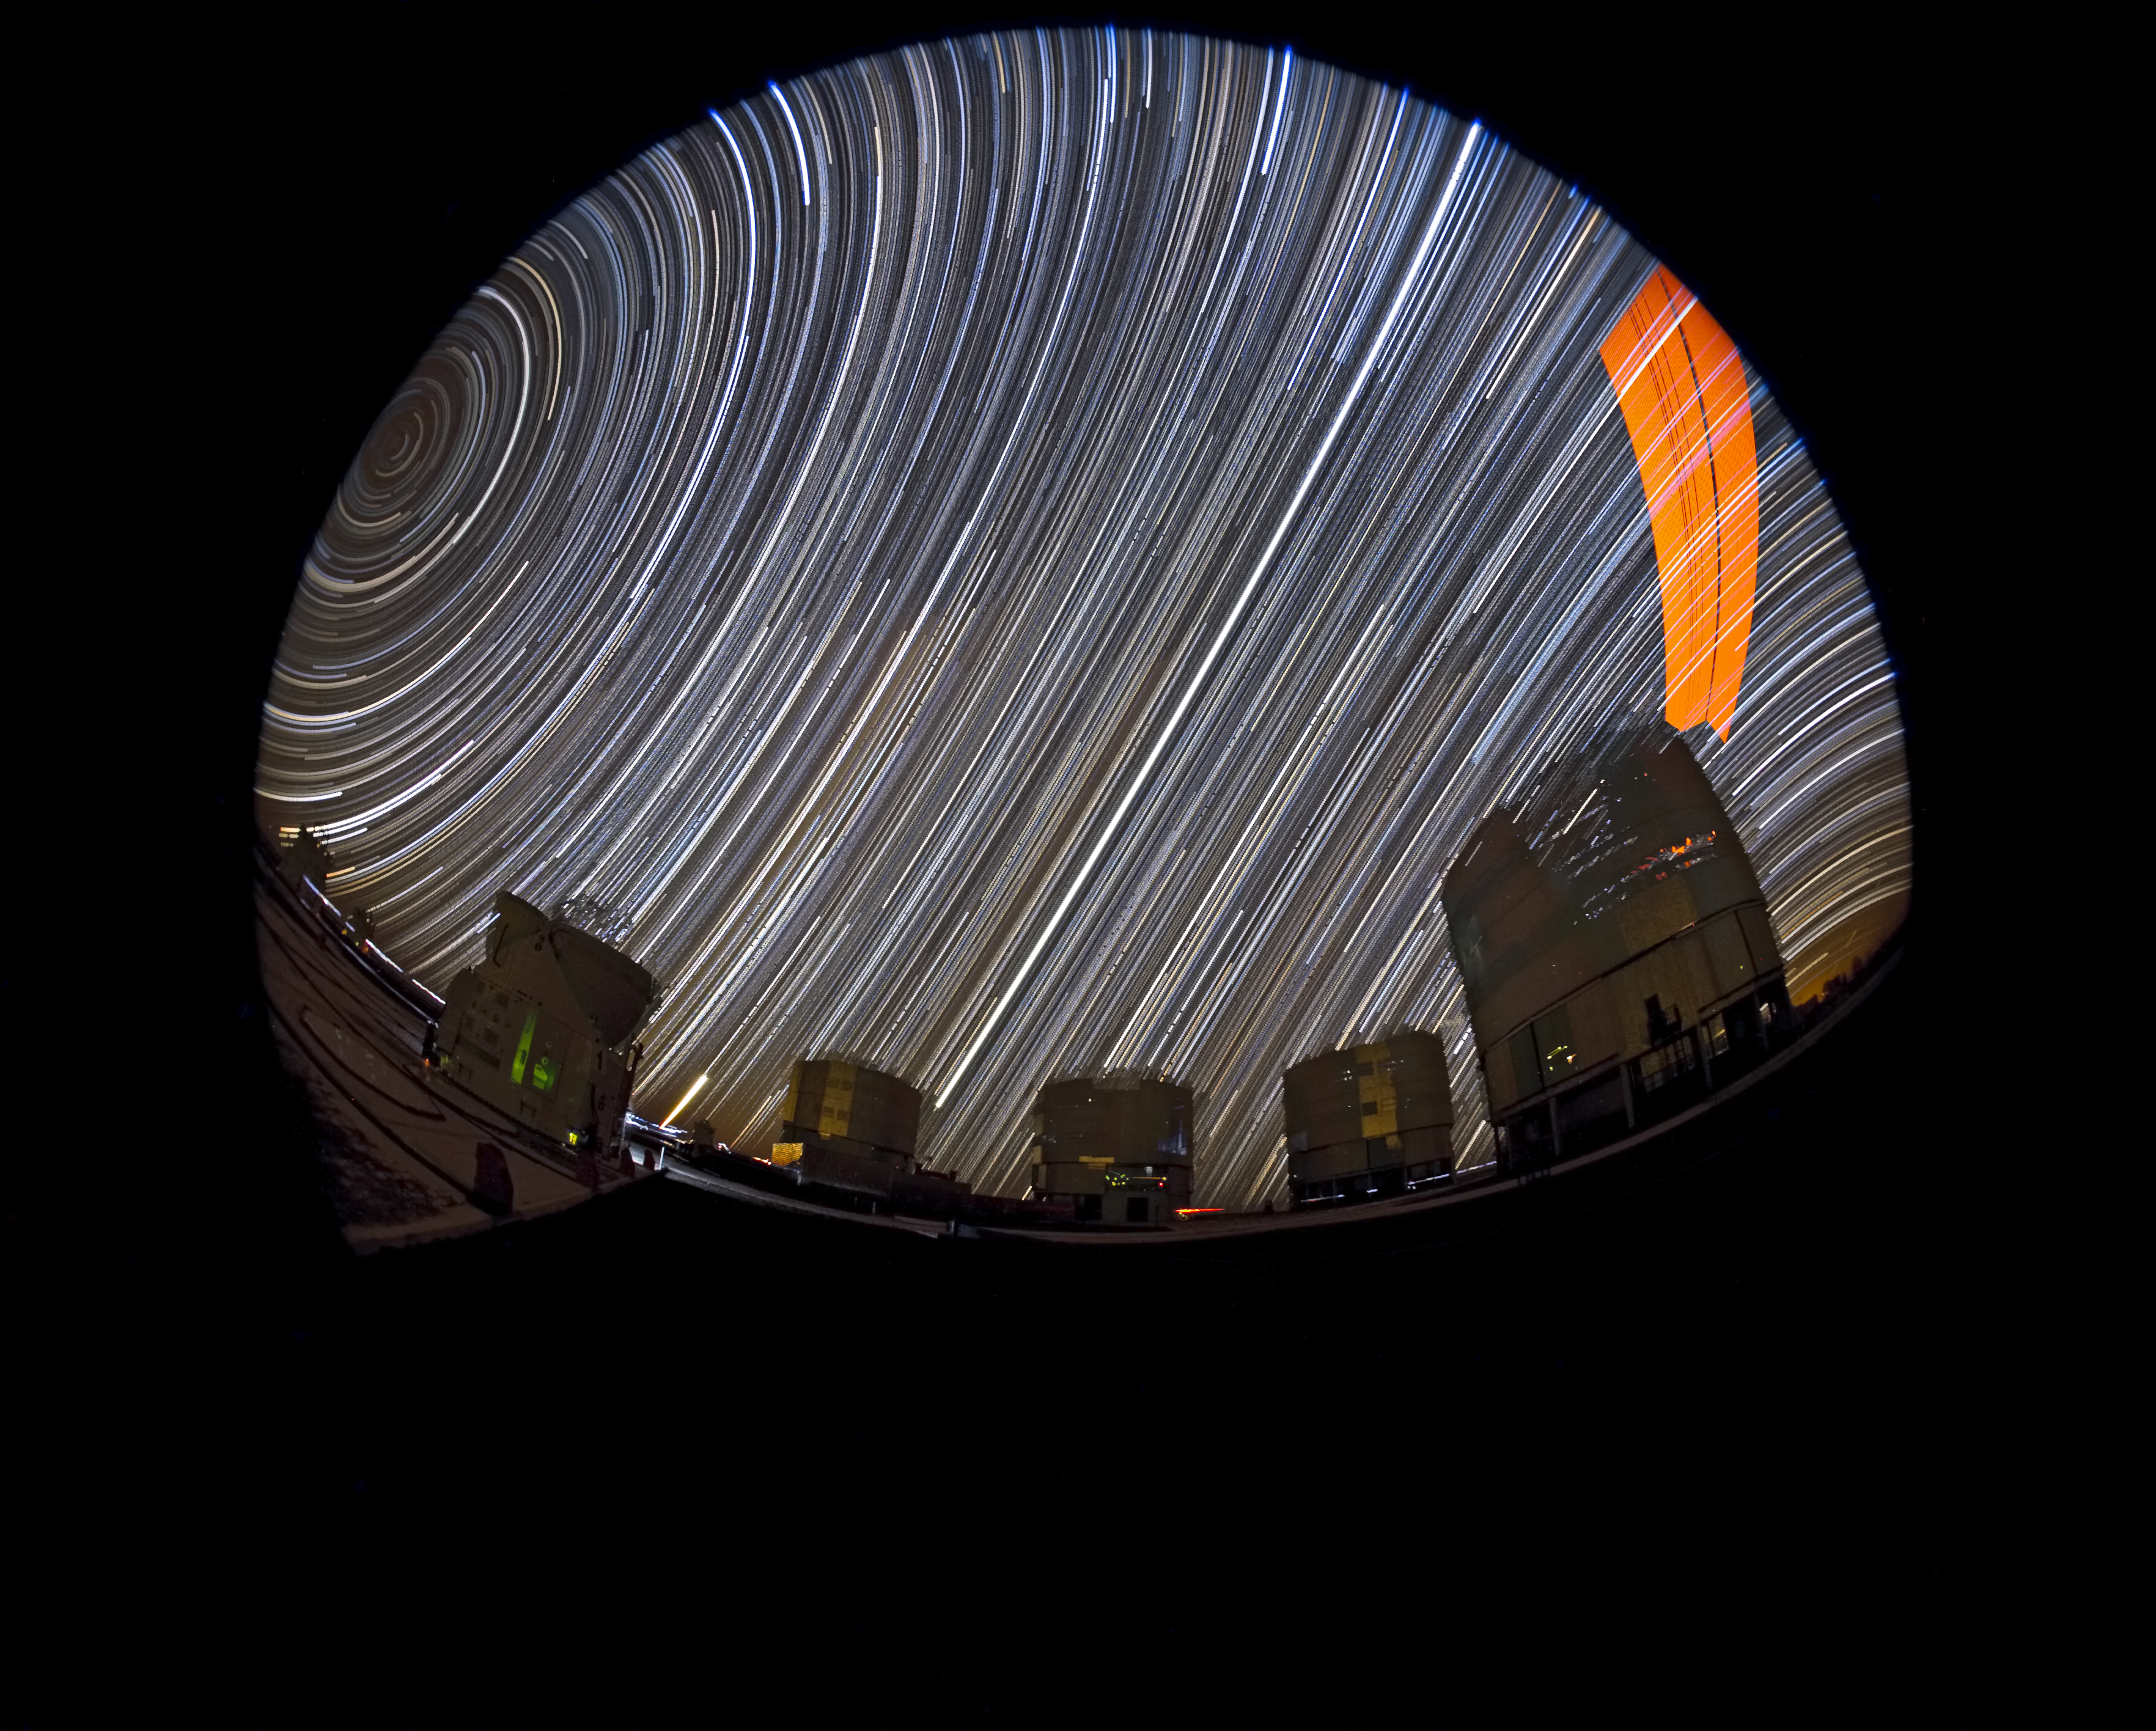

Star trails at Paranal with laser

This long-exposure fish-eye photograph captures the movement of the sky around the celestial pole. The four Unit Telescopes of the Very Large Telescope are visible at the bottom. The orange sweep in the right hand part of the image is caused by the VLT's laser guide star facility.

Credit: ESO/S. Brunier